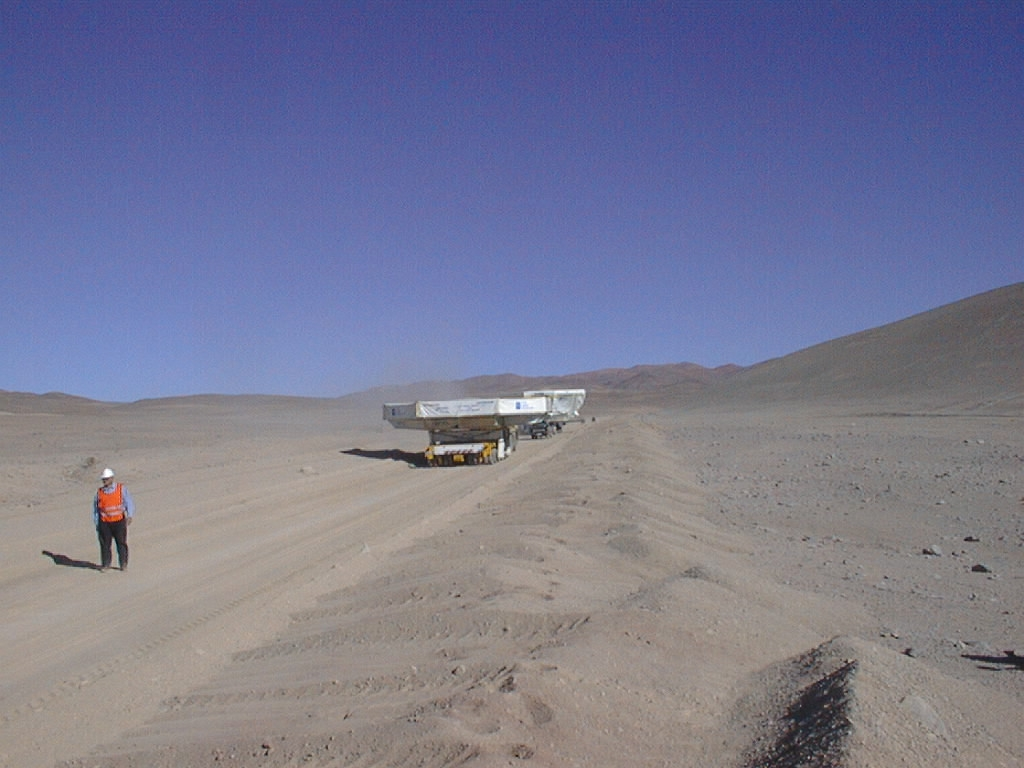

In the Atacama Desert

The convoy transporting the M1 Mirror Cell and the dummy mirror on the `Old Panamerica Road', in the extreme Atacama desert, north of Paranal.

Credit: ESO